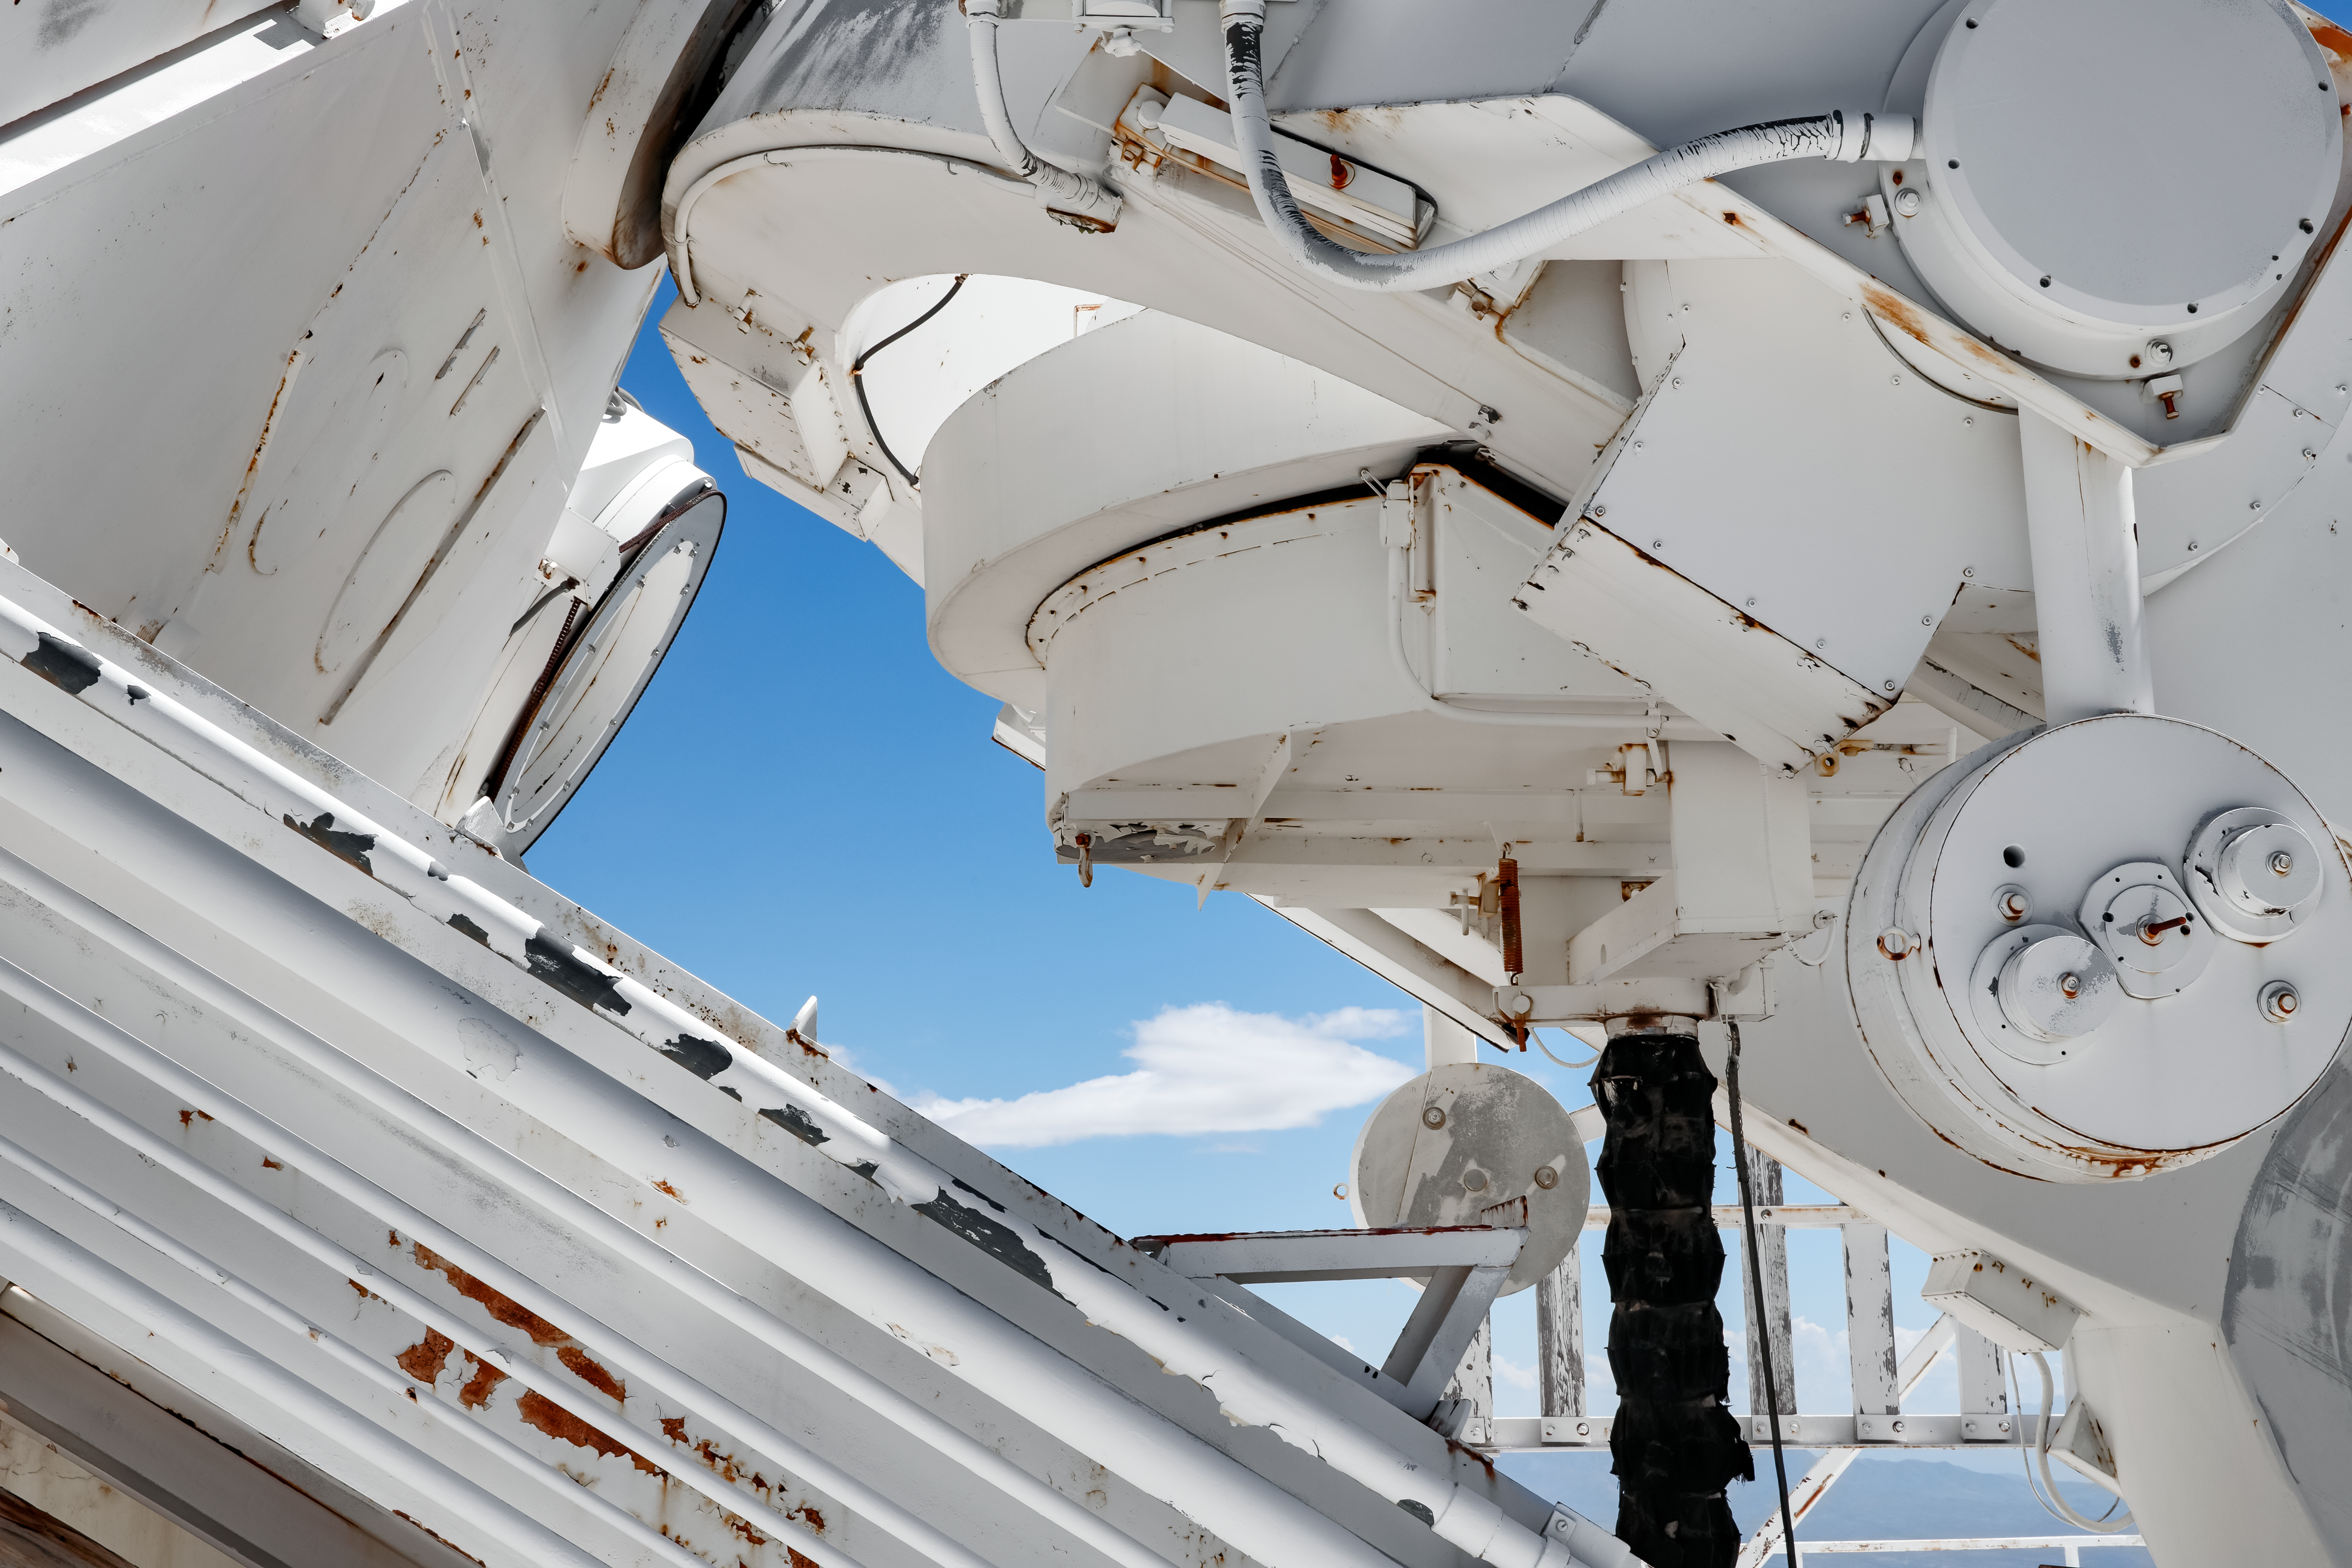

McMath-Pierce Heliostat

The underside of the Heliostat for the McMath-Pierce Solar Telescope at Kitt Peak National Observatory (KPNO), a Program of NSF NOIRLab. The McMath-Pierce Solar Telescope was the largest solar telescope in the world upon its completion in 1962, a title it held until the first light of the National Solar Observatory’s Daniel K. Inouye Solar Telescope in December 2019. The interior of the McMath-Pierce Solar Telescope is currently being renovated to become the Windows on the Universe Center for Astronomy Outreach.

Credit: KPNO/NOIRLab/NSF/AURA/D. Salman